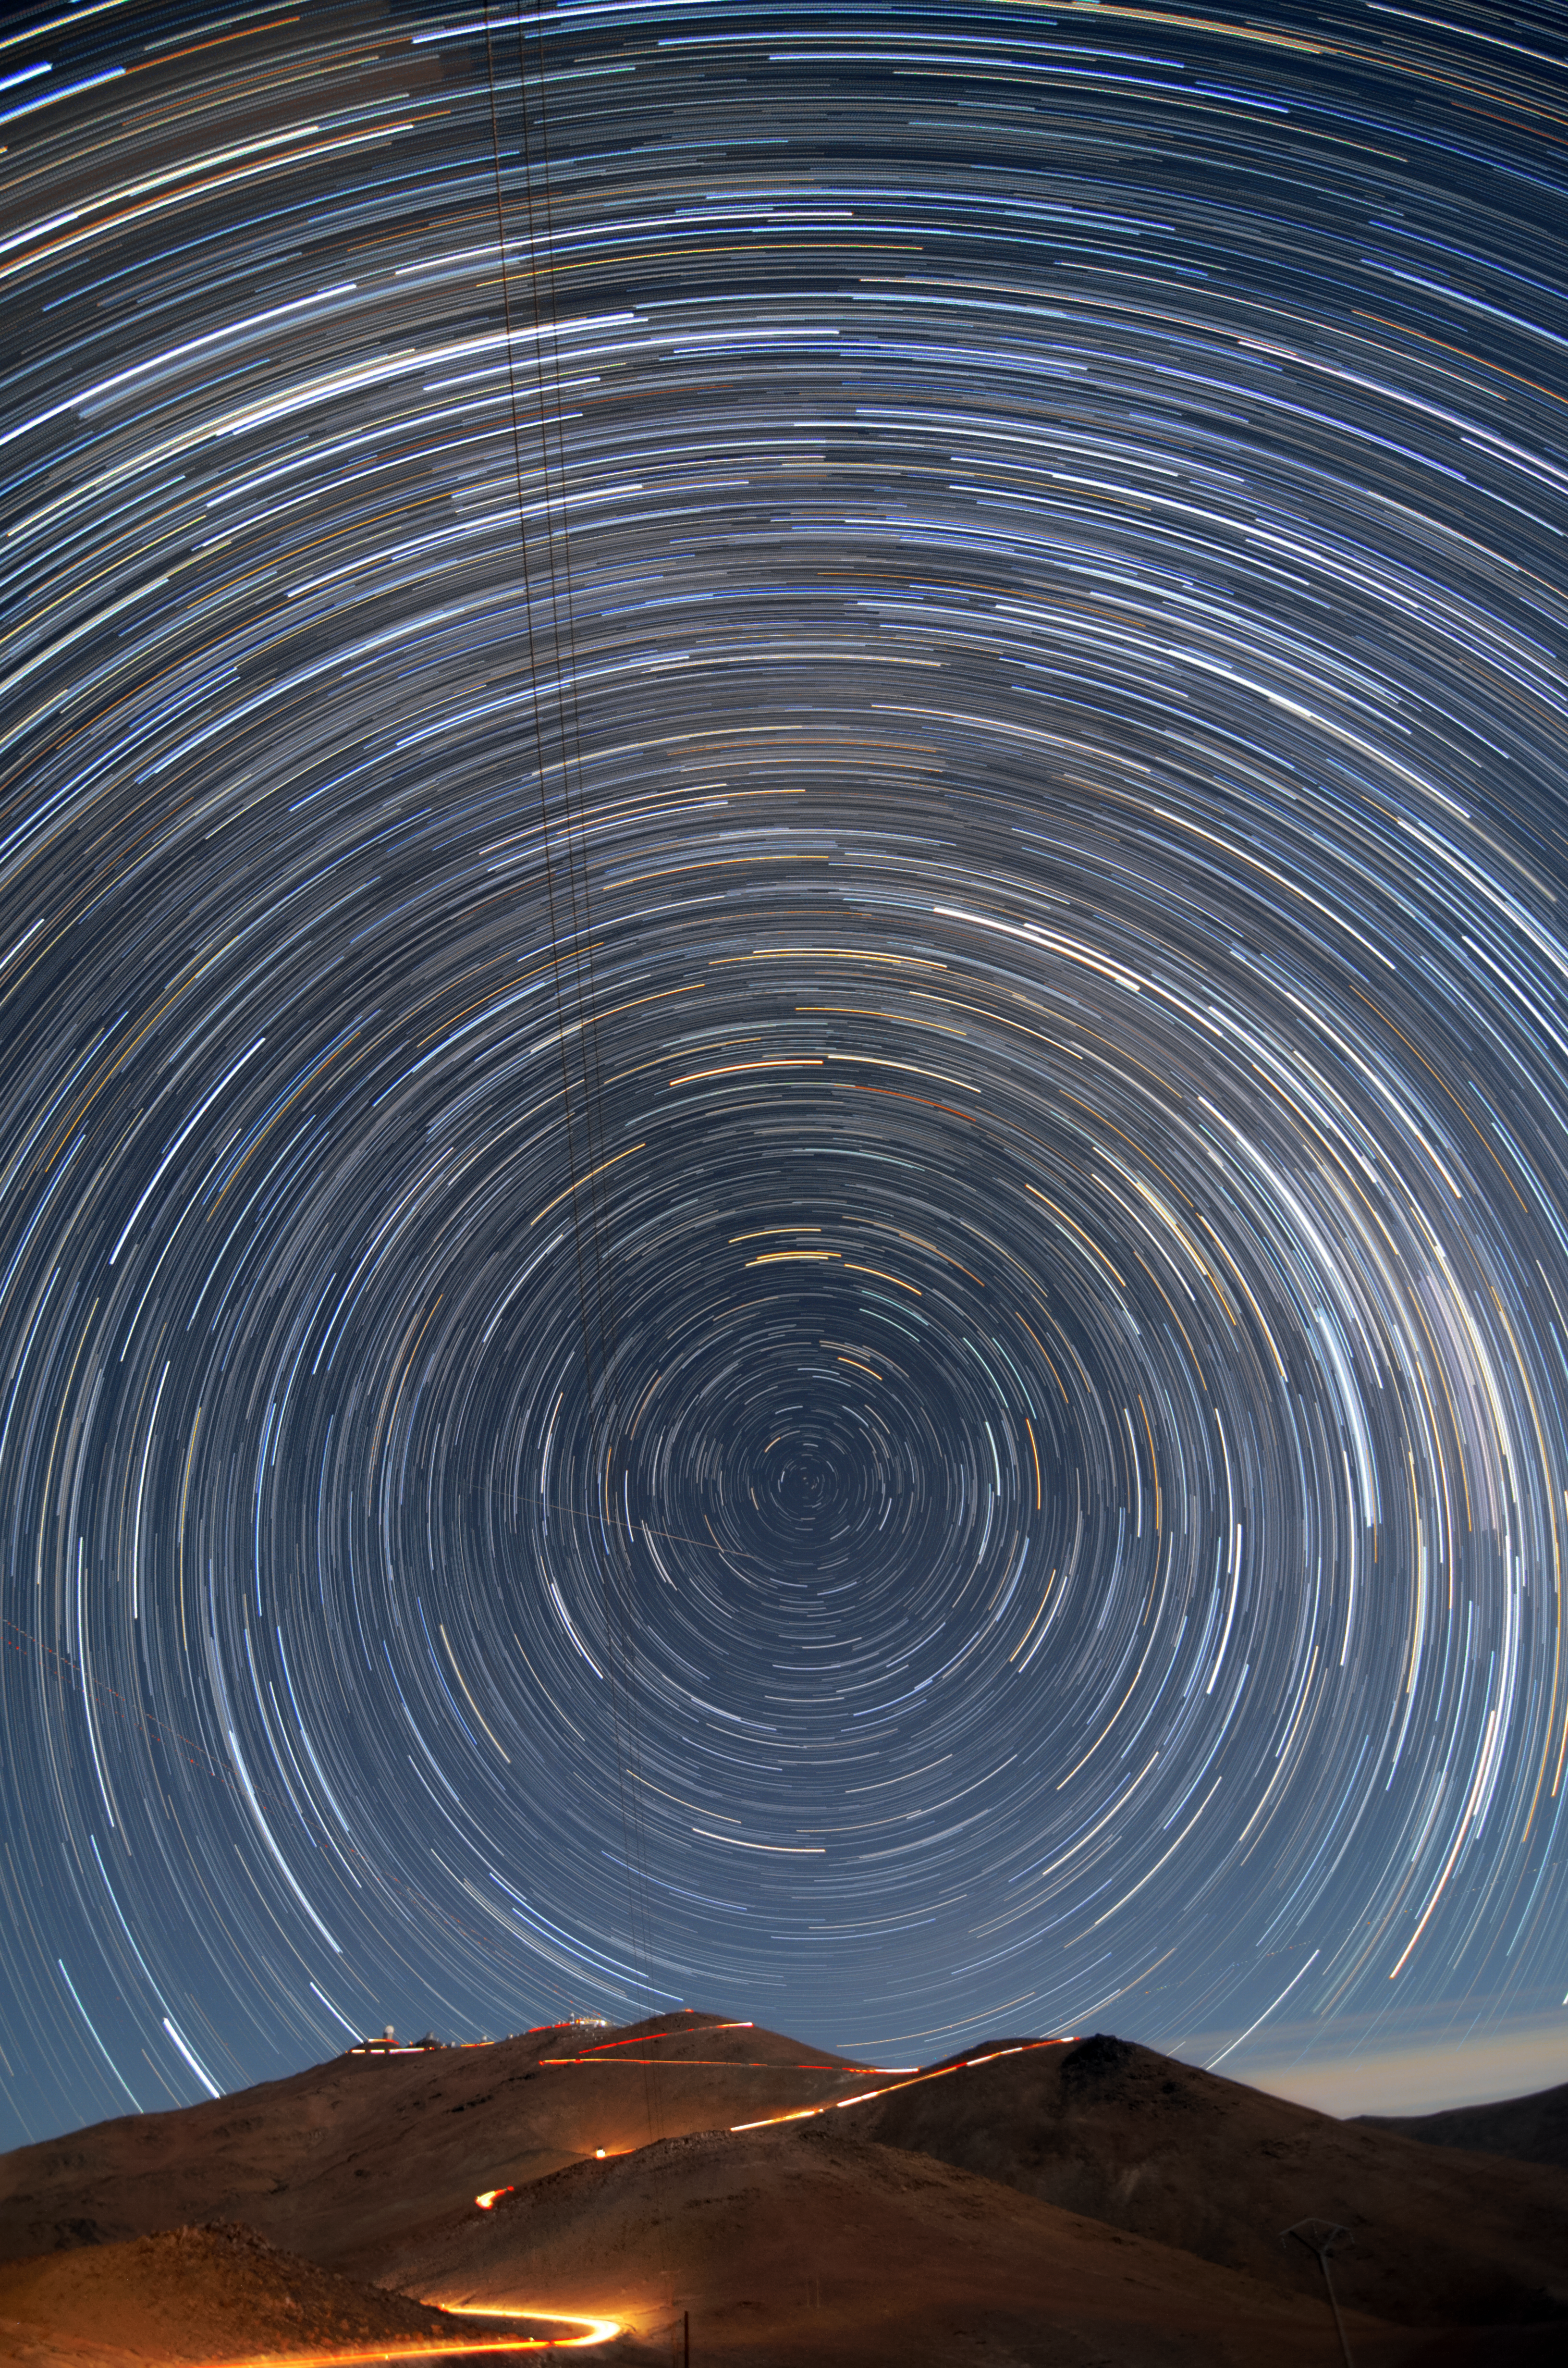

Star trails over La Silla

This long time exposure shows the star trails and the South celestial pole. In the background the telescopes atop La Silla are visible. In between, the road leading up to La Silla is illuminated by the light of a car driving up the mountain.

Credit: G. Lambert/ESO